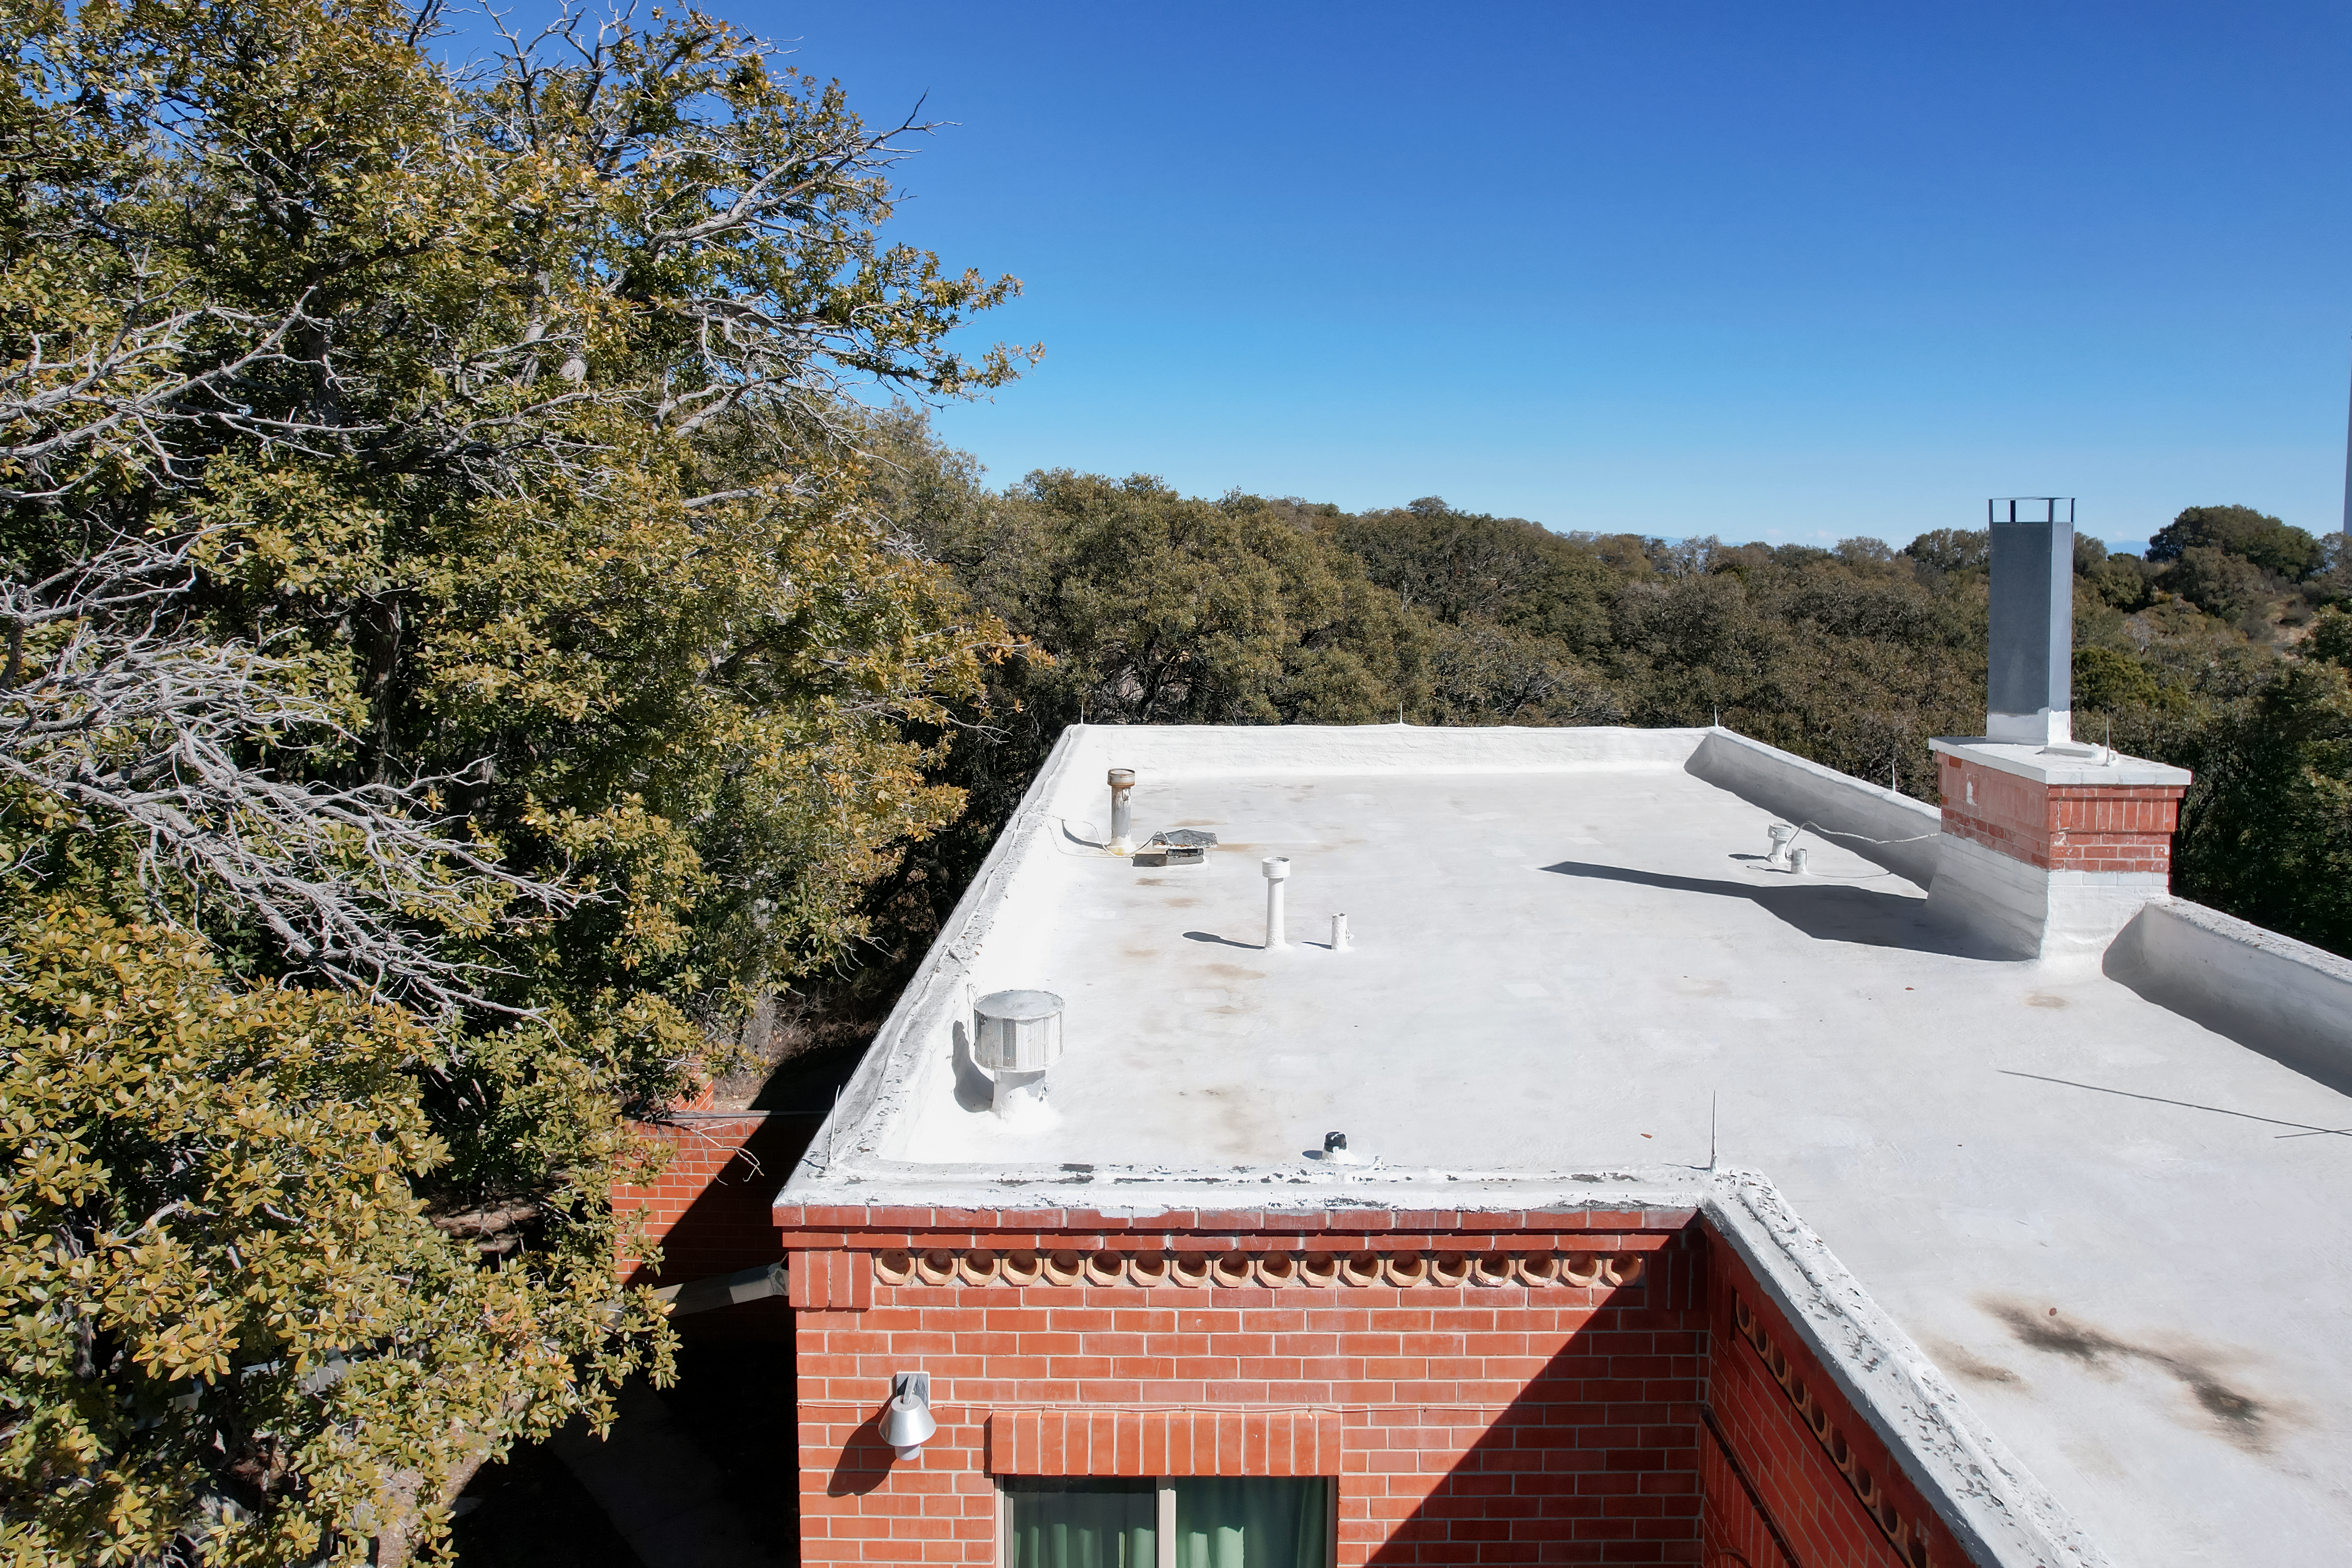

Kitt Peak National Observatory House 4

Aerial view of the roof of House 4 at Kitt Peak National Observatory (KPNO), a Program of NSF NOIRLab.

Credit: KPNO/NOIRLab/NSF/AURA/P. Marenfeld